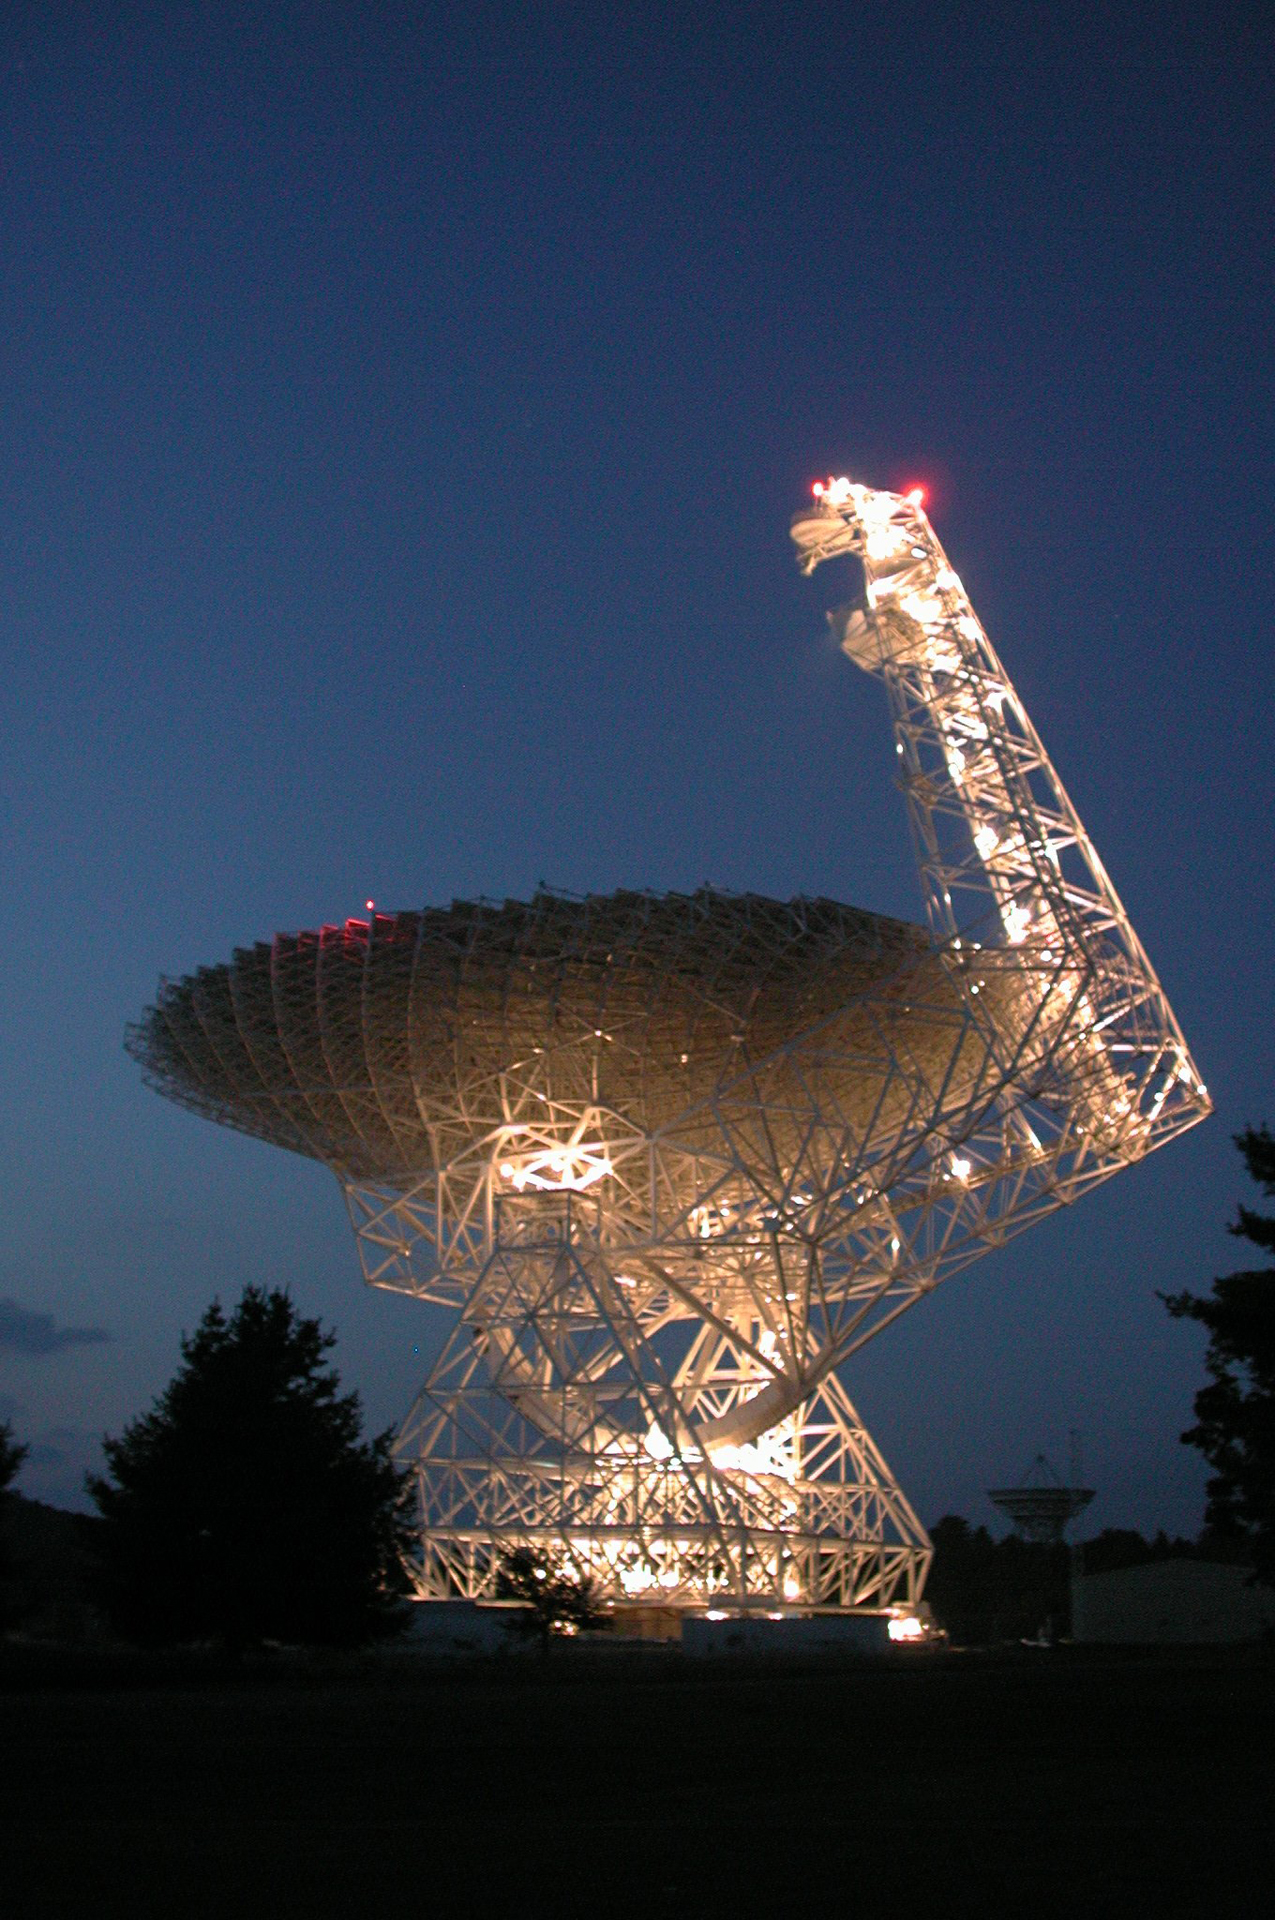

Looking Rather Festive

The maintenance lights on the Green Bank Telescope (GBT) create this stunning twilight scene in West Virginia.

Credit: NRAO/AUI/NSF